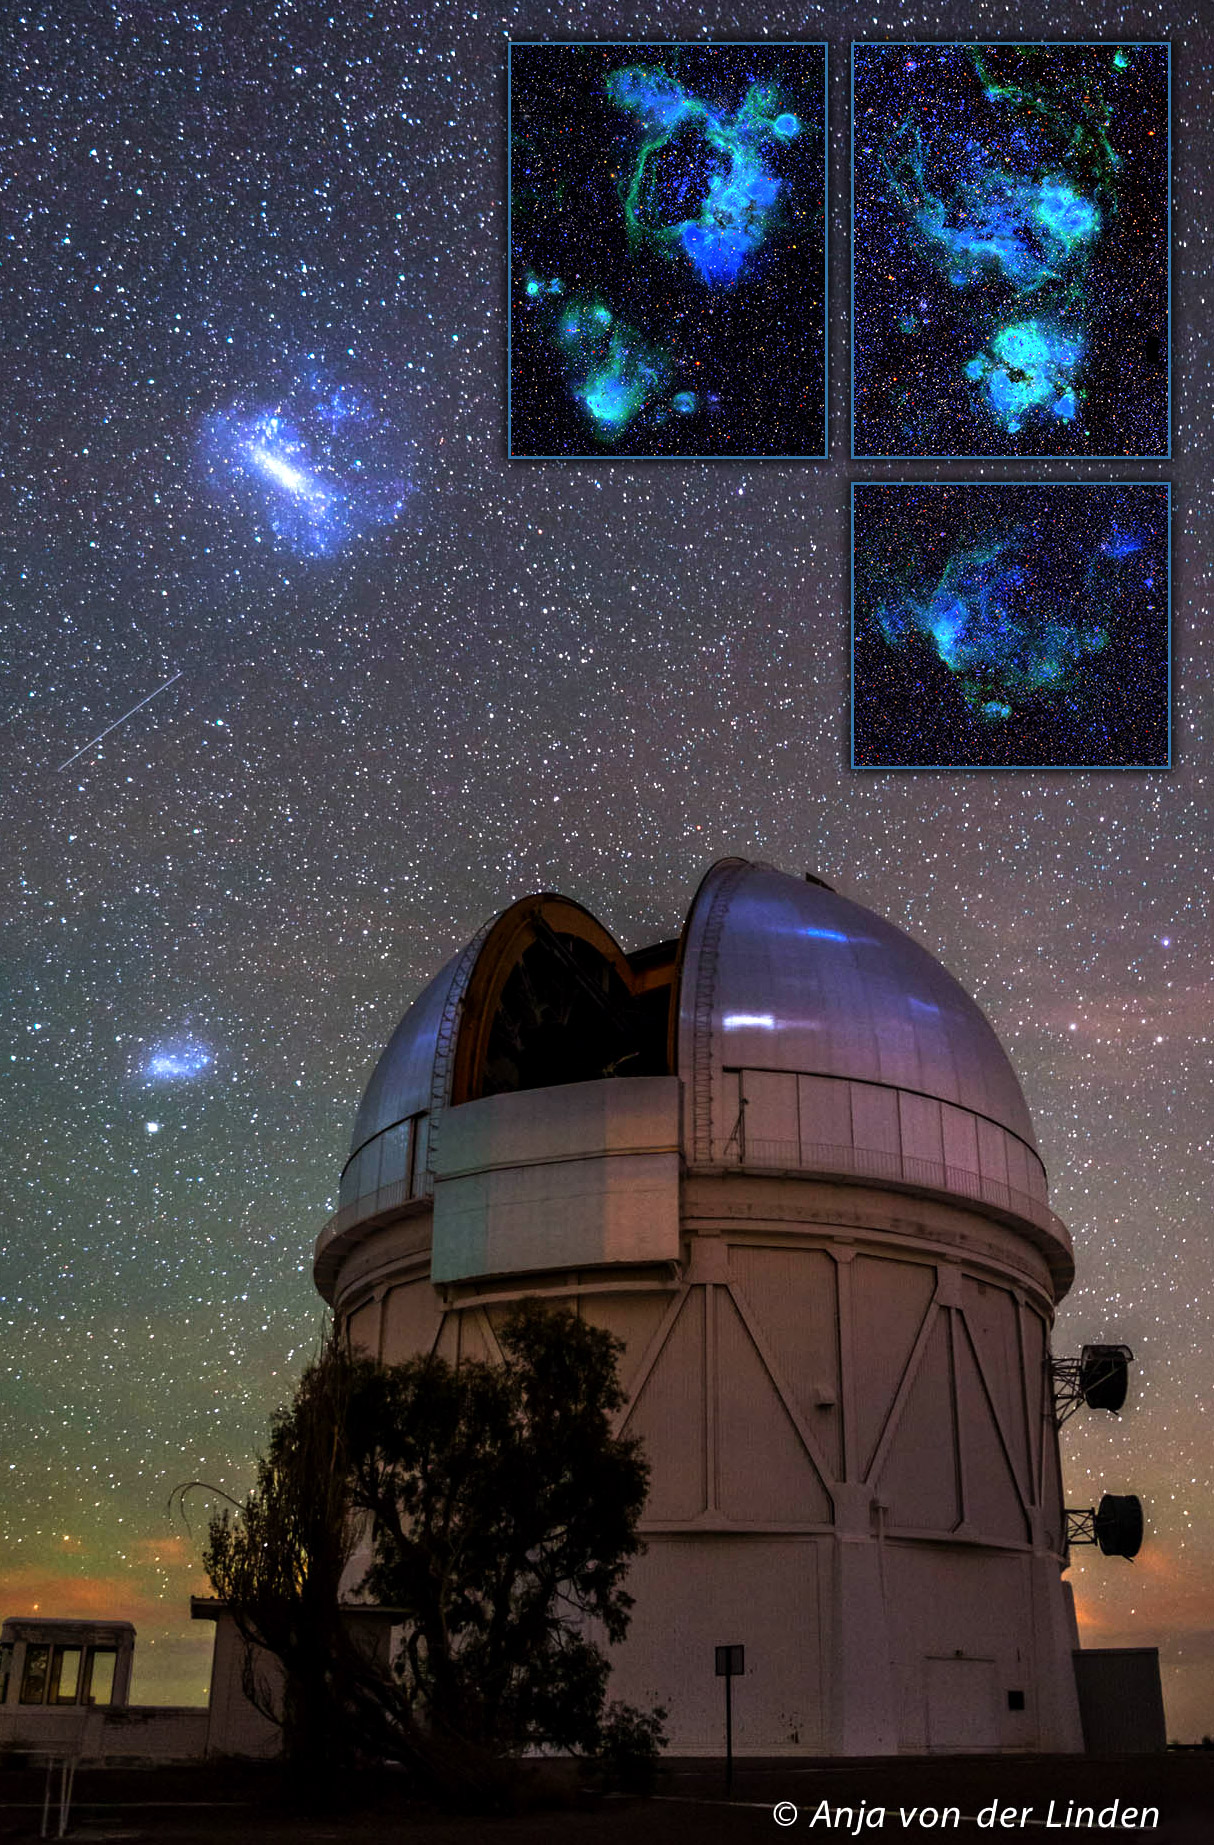

Cosmic Fireworks in the Clouds:Volunteer Detectives Sought for Magellanic Clouds Cluster Search

A portrait of the night sky taken from Cerro Tololo Inter-American Observatory in Chile showing the Large and Small Magellanic Clouds (upper and center left, respectively) with the Blanco 4-m telescope (lower right). The Blanco hosts the Dark Energy Camera (DECam), which was used to obtain the SMASH survey images of the Magellanic Clouds used by the Local Group Cluster Search. Inset images zoom in on three star-forming regions in the Large Magellanic Cloud as seen in SMASH survey images, showing strong emission from hot gas that surrounds newborn young massive stars.

Credit: Anja von der Linden / Stony Brook University; Inset: SMASH survey)